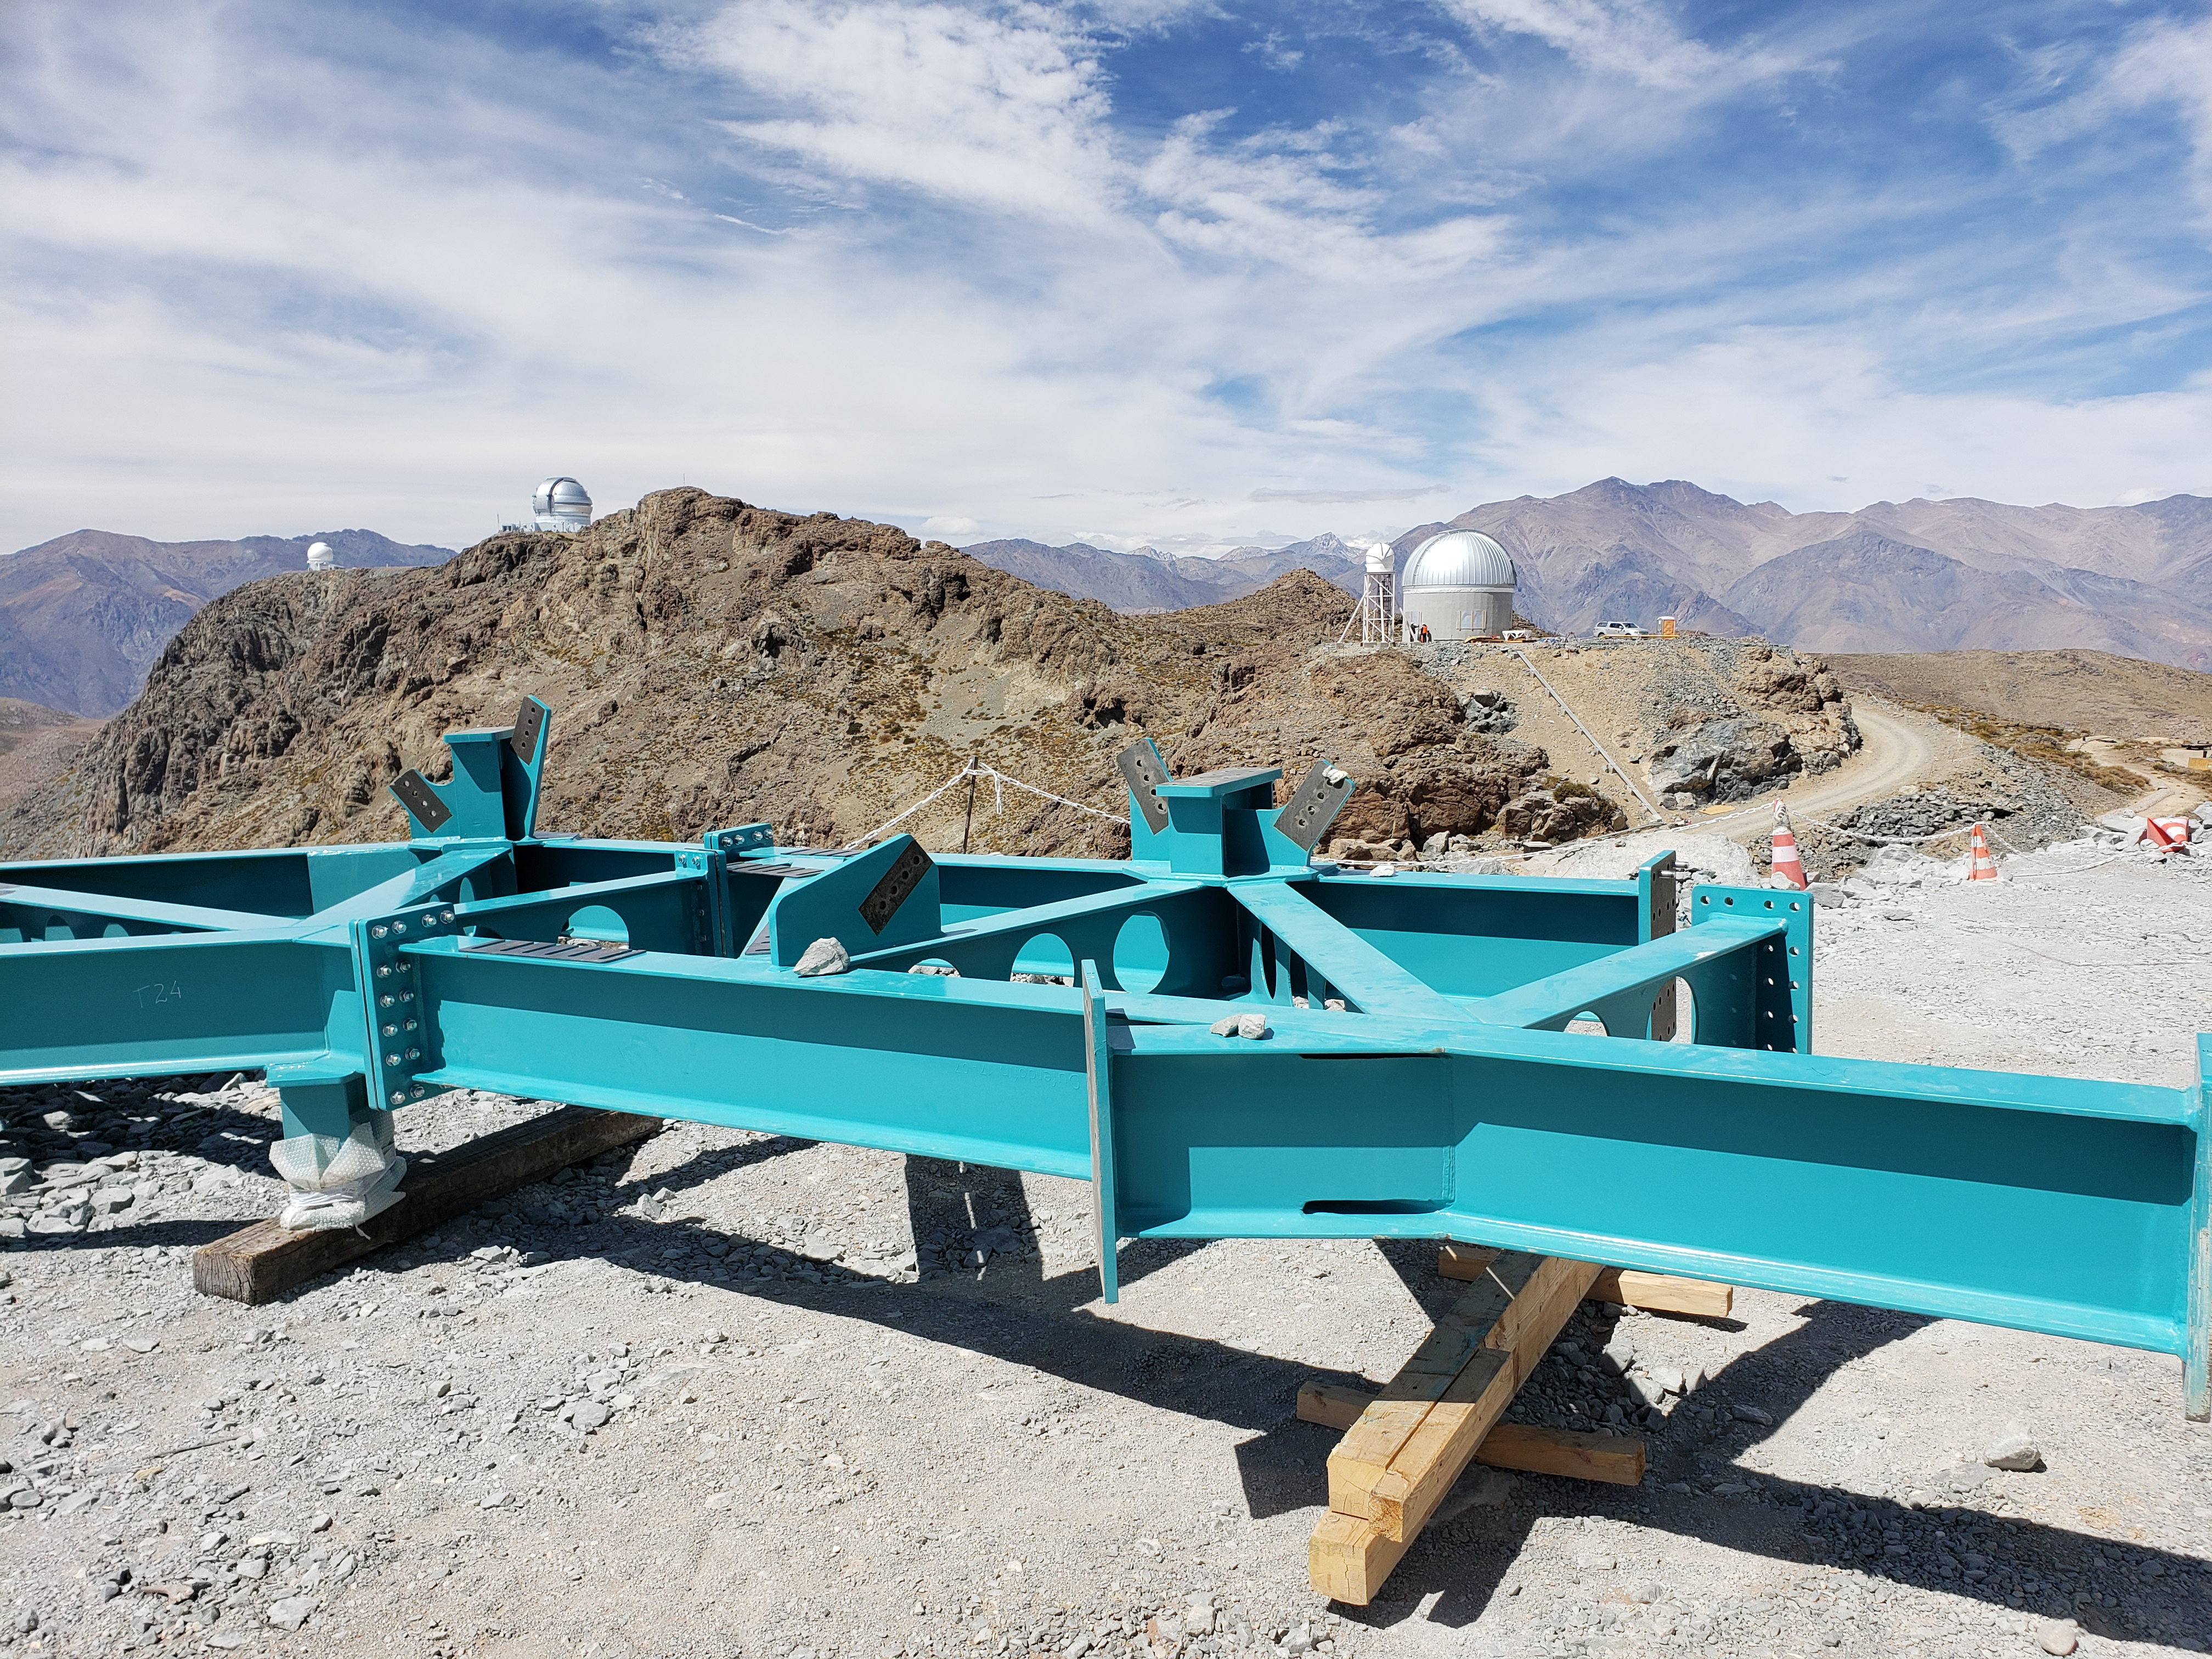

LSST Site September 2018

Steel for the LSST Summit Facility Dome is staged at the construction site prior to being installed.

Credit: Rubin Observatory/NSF/AURA